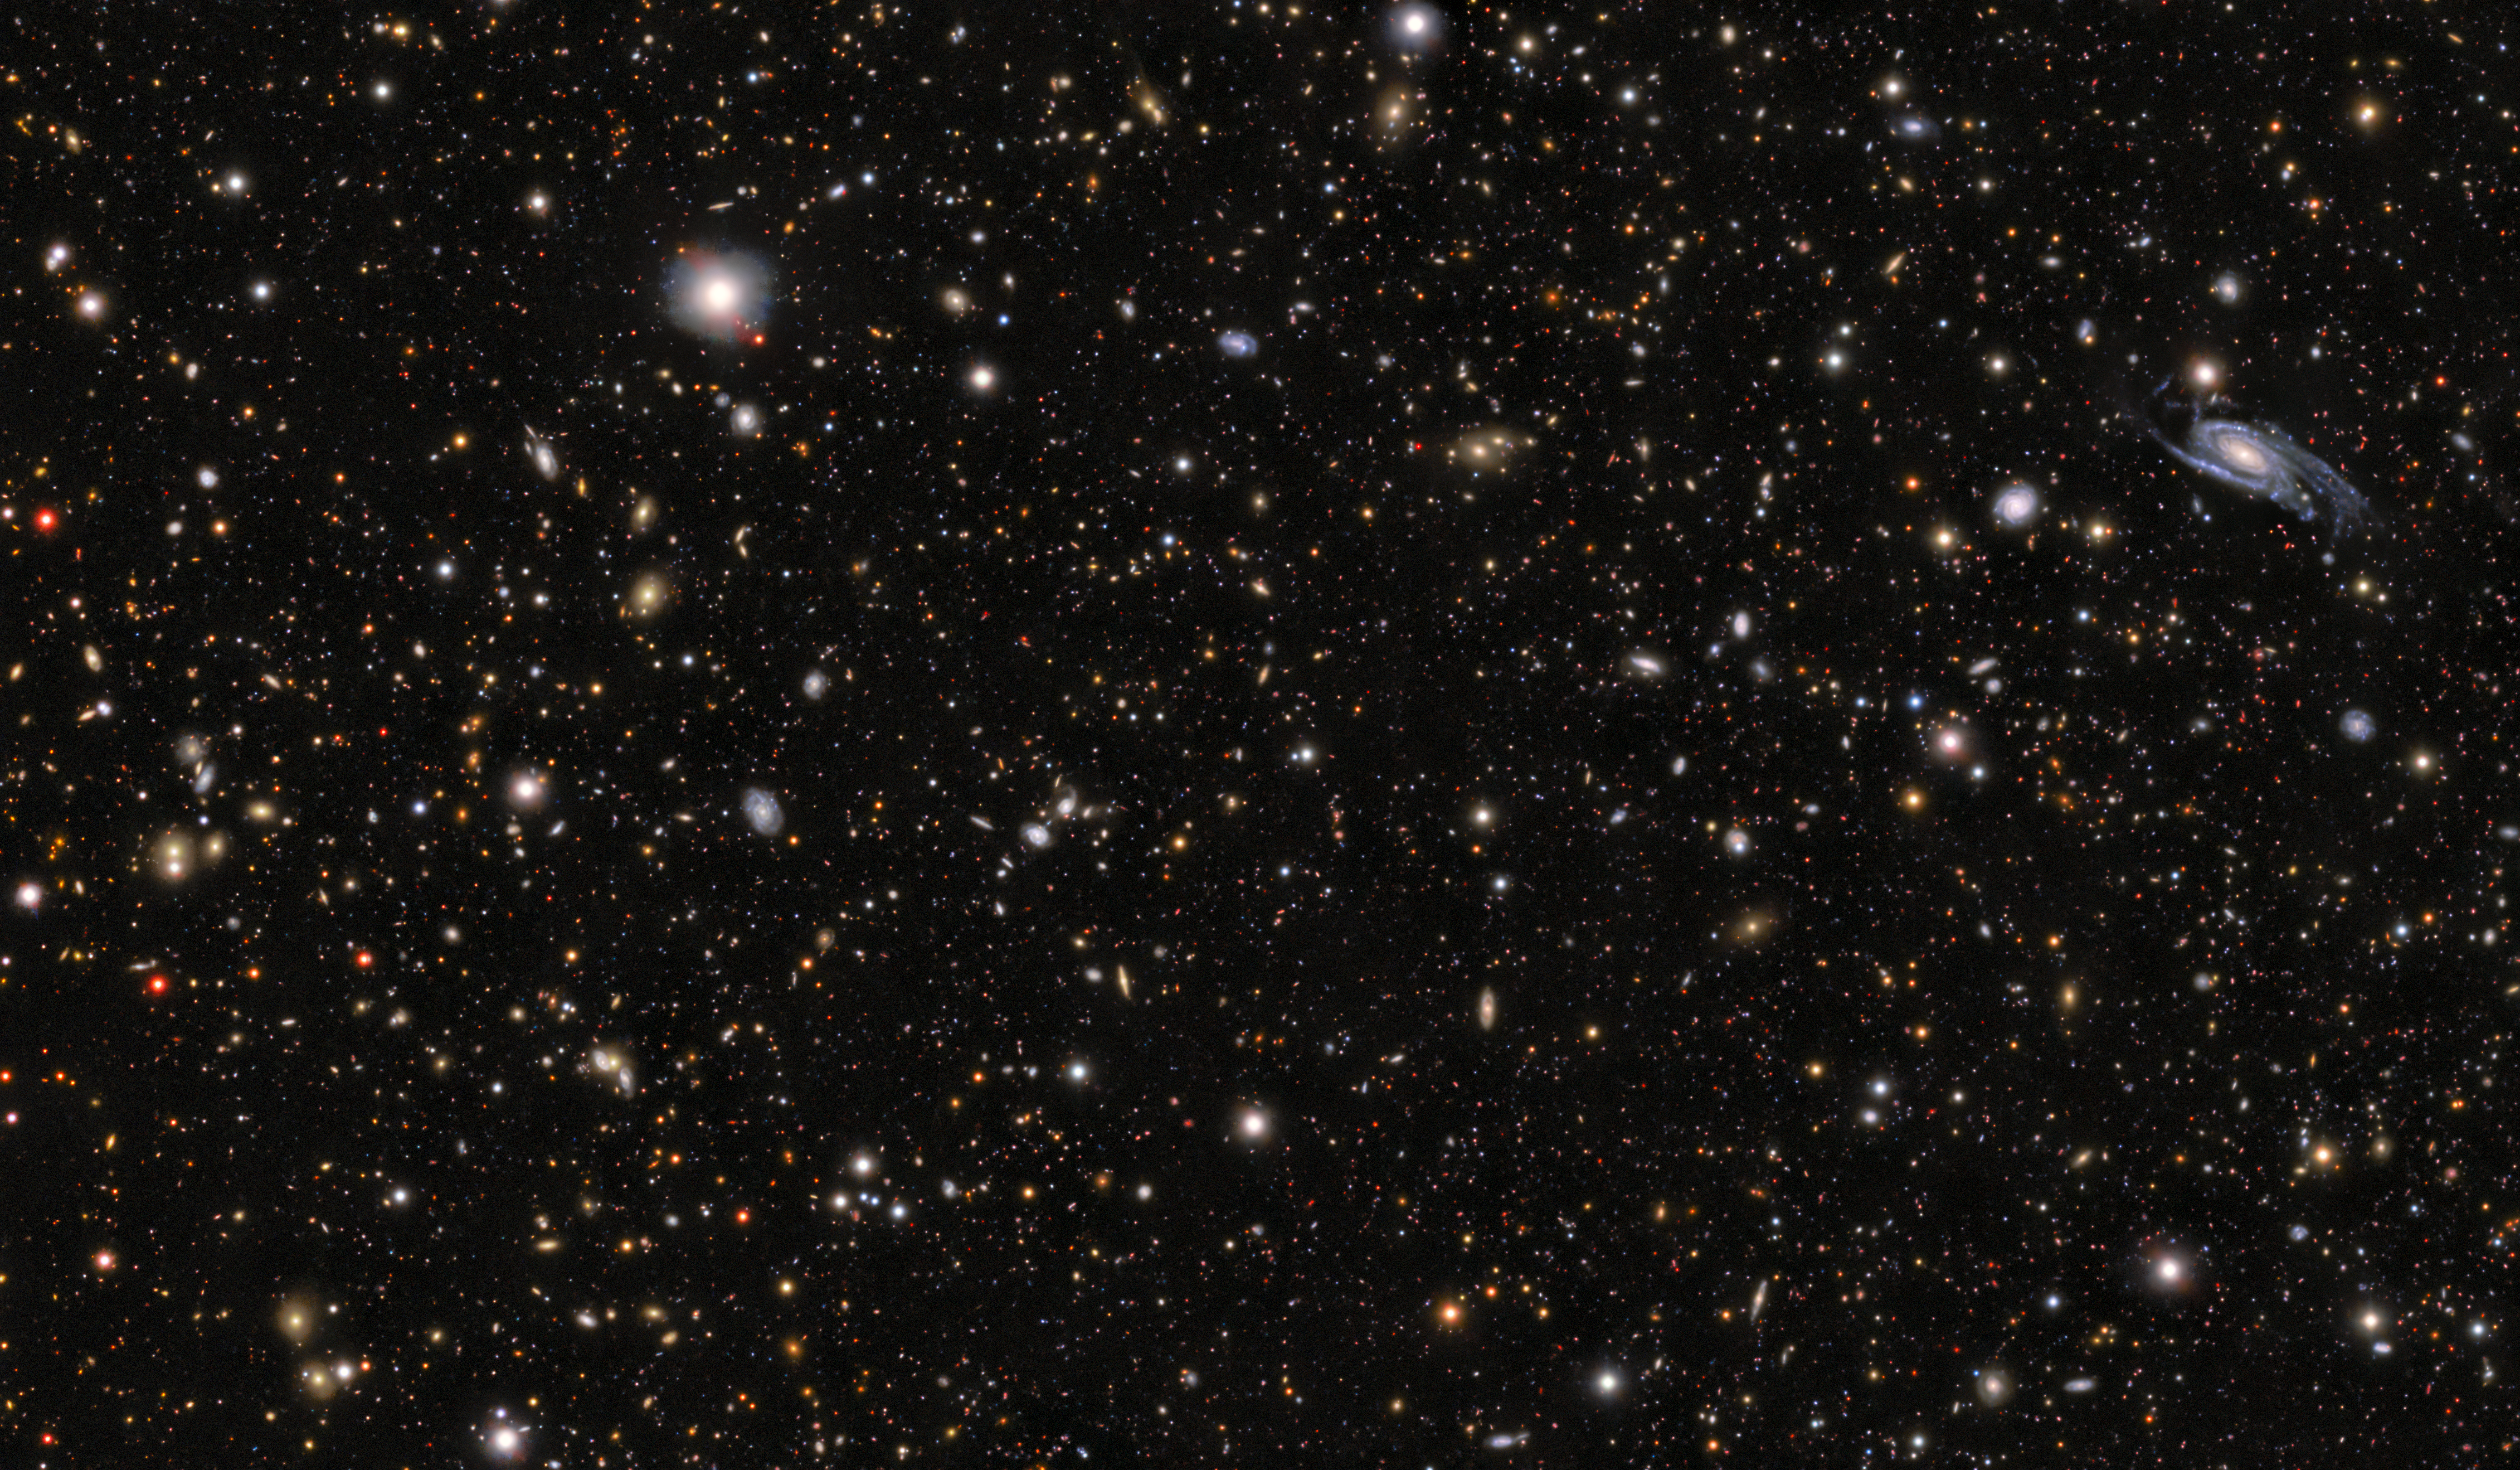

NSF–DOE Rubin image of the field around the progenitor to supernova SN 2026gzf

This image shows the field around the progenitor to supernova SN 2026gzf, detected by the Einstein Probe on 21 March 2026. The supernova progenitor appears as a bright blue dot within the galaxy located in the middle of the upper third at the center of this image.

View a series of close-up images that show the evolving supernova here.

This image was created by stacking multiple images taken between May 2025 and January 2026 with the LSST Camera, mounted on NSF–DOE Vera C. Rubin Observatory, jointly funded by the U.S. National Science Foundation (NSF) and the U.S. Department of Energy's Office of Science (DOE/SC).

SN 2026gzf occurred within Rubin’s COSMOS Deep Drilling Field. Observations of this field, including this image, were recently made public as part of Rubin’s Early Data Preview 2 (EDP2) — the first data preview based on observations from the LSST Camera. EDP2 combines Rubin’s science validation observations collected between April 2025 and January 2026.

Credit: NSF–DOE Vera C. Rubin Observatory/NOIRLab/SLAC/AURA